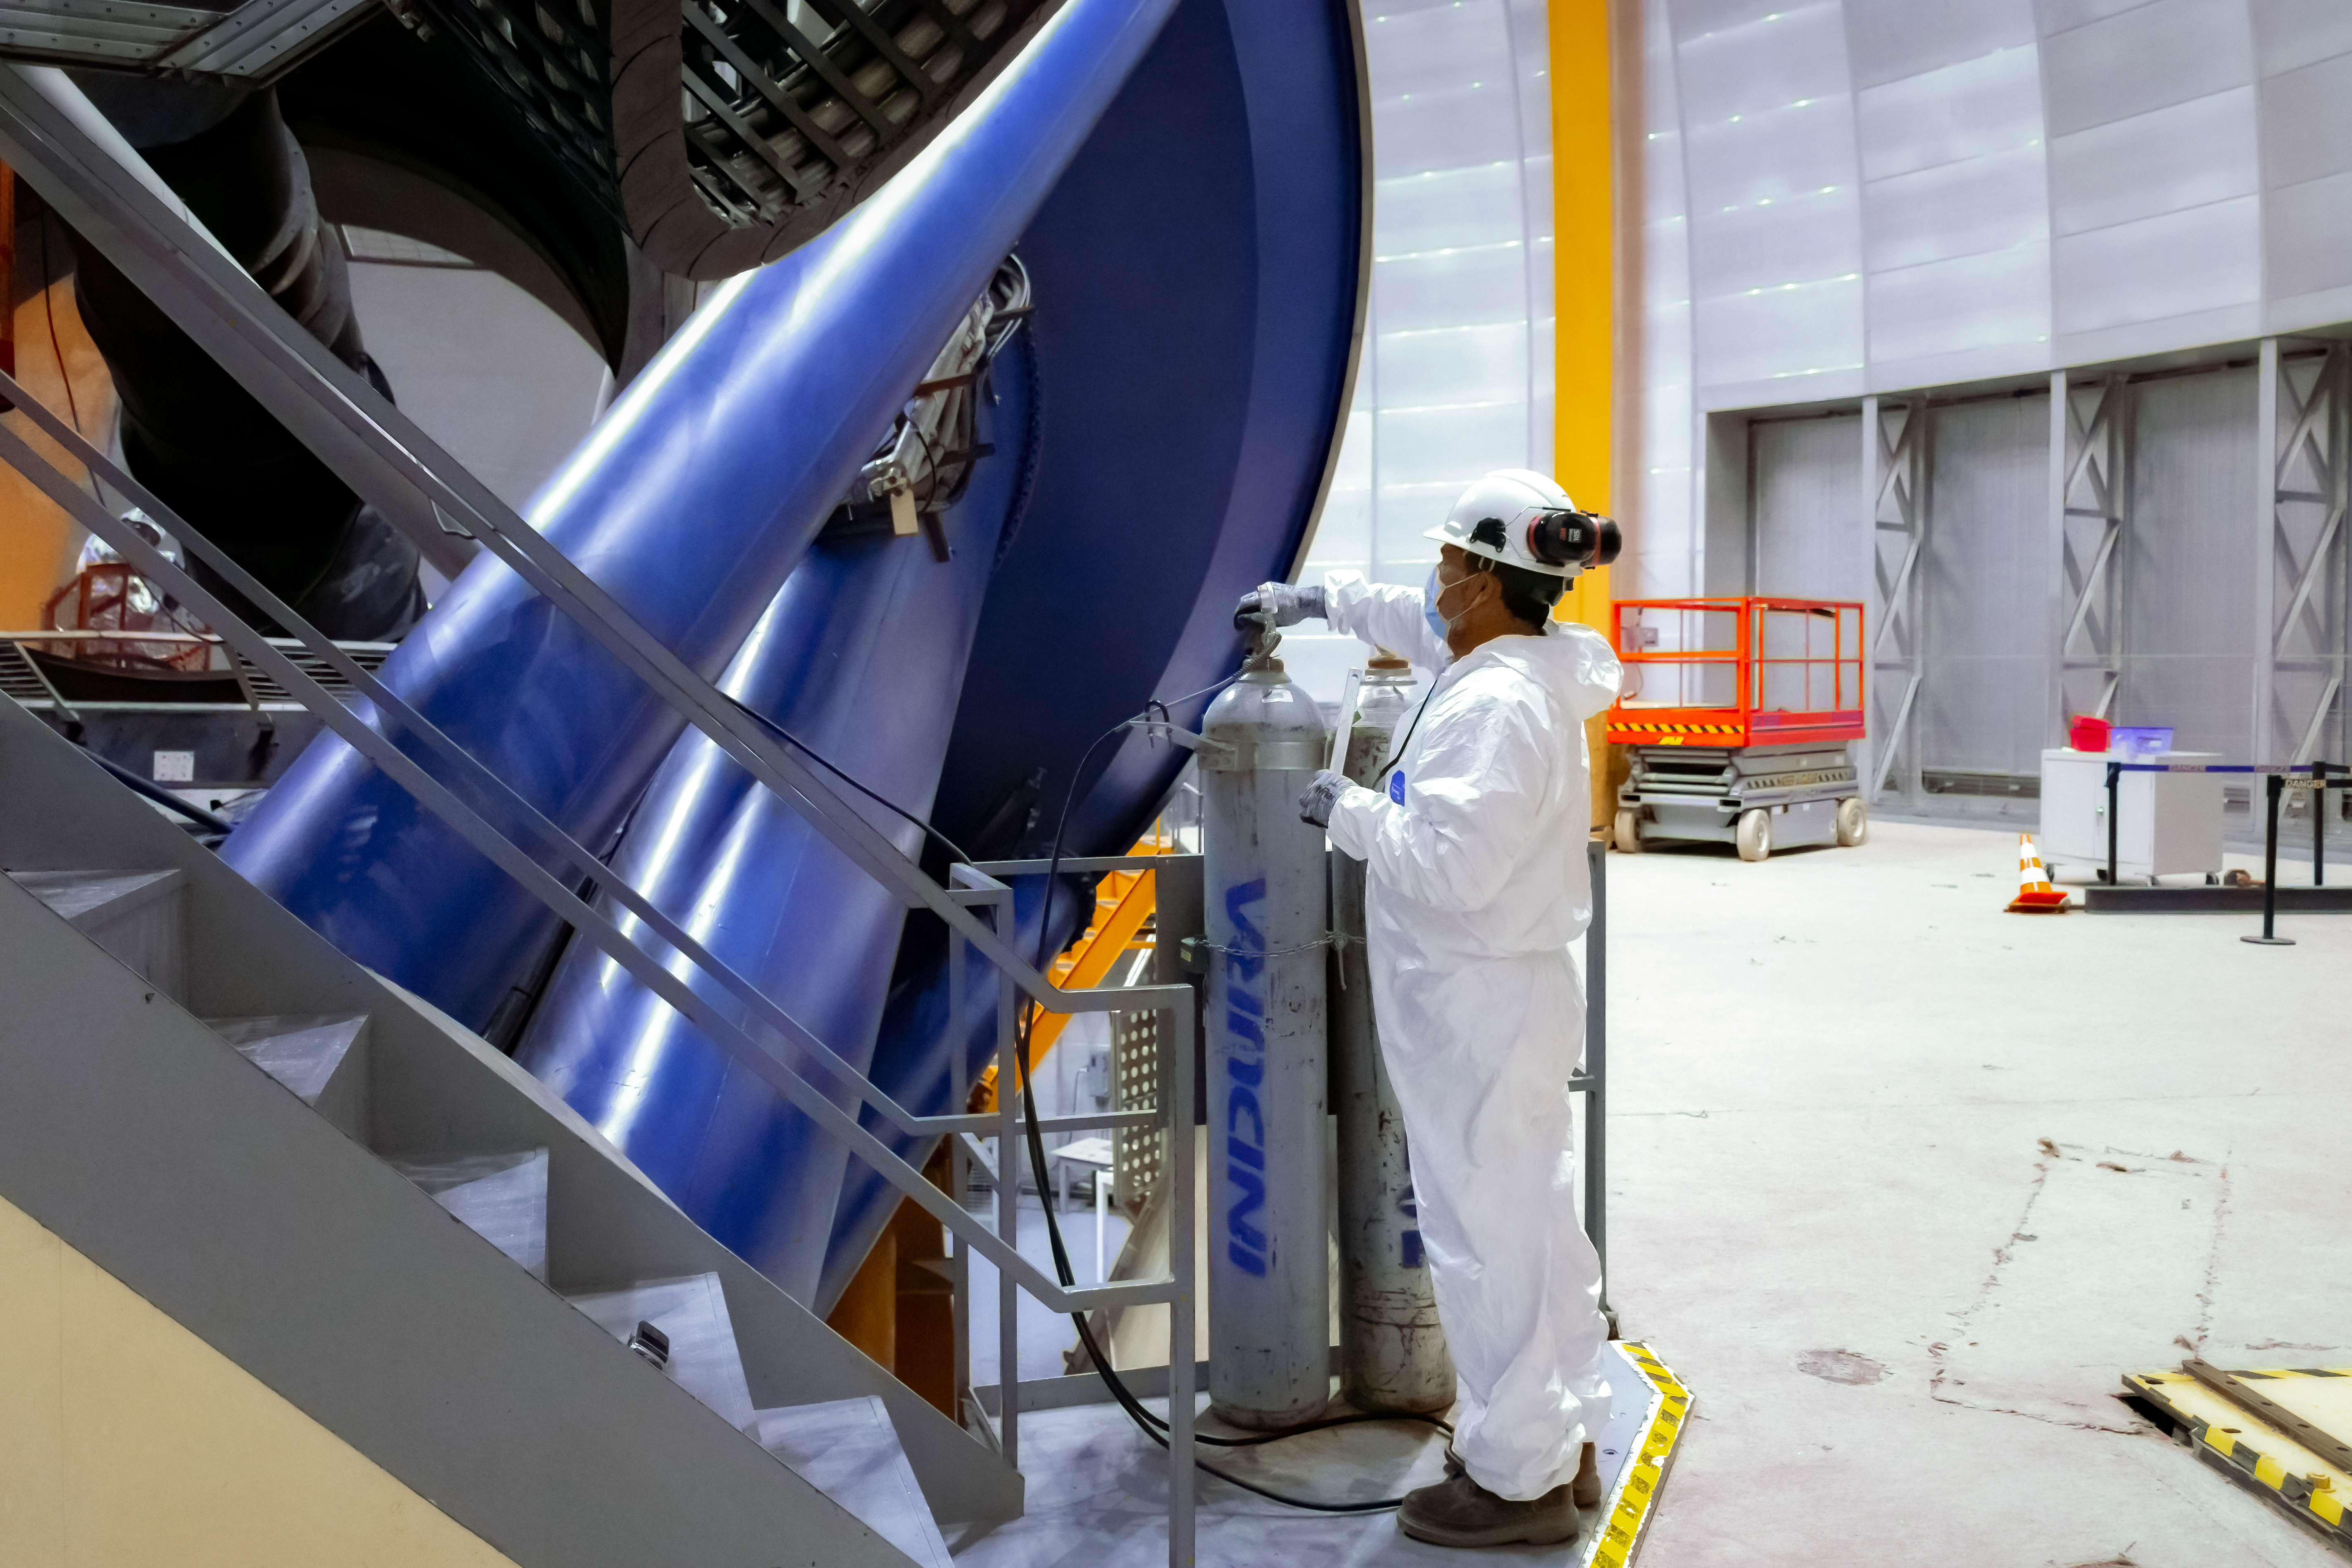

Víctor M. Blanco Telescope Maintenance

Juan Andrade, CTIO Mechanics, prepares the tube of CO2 before the cleaning process of the primary mirror of the Víctor M. Blanco 4-meter Telescope at Cerro Tololo Inter-American Observatory.

Credit: CTIO/NOIRLab/NSF/AURA/D. Munizaga